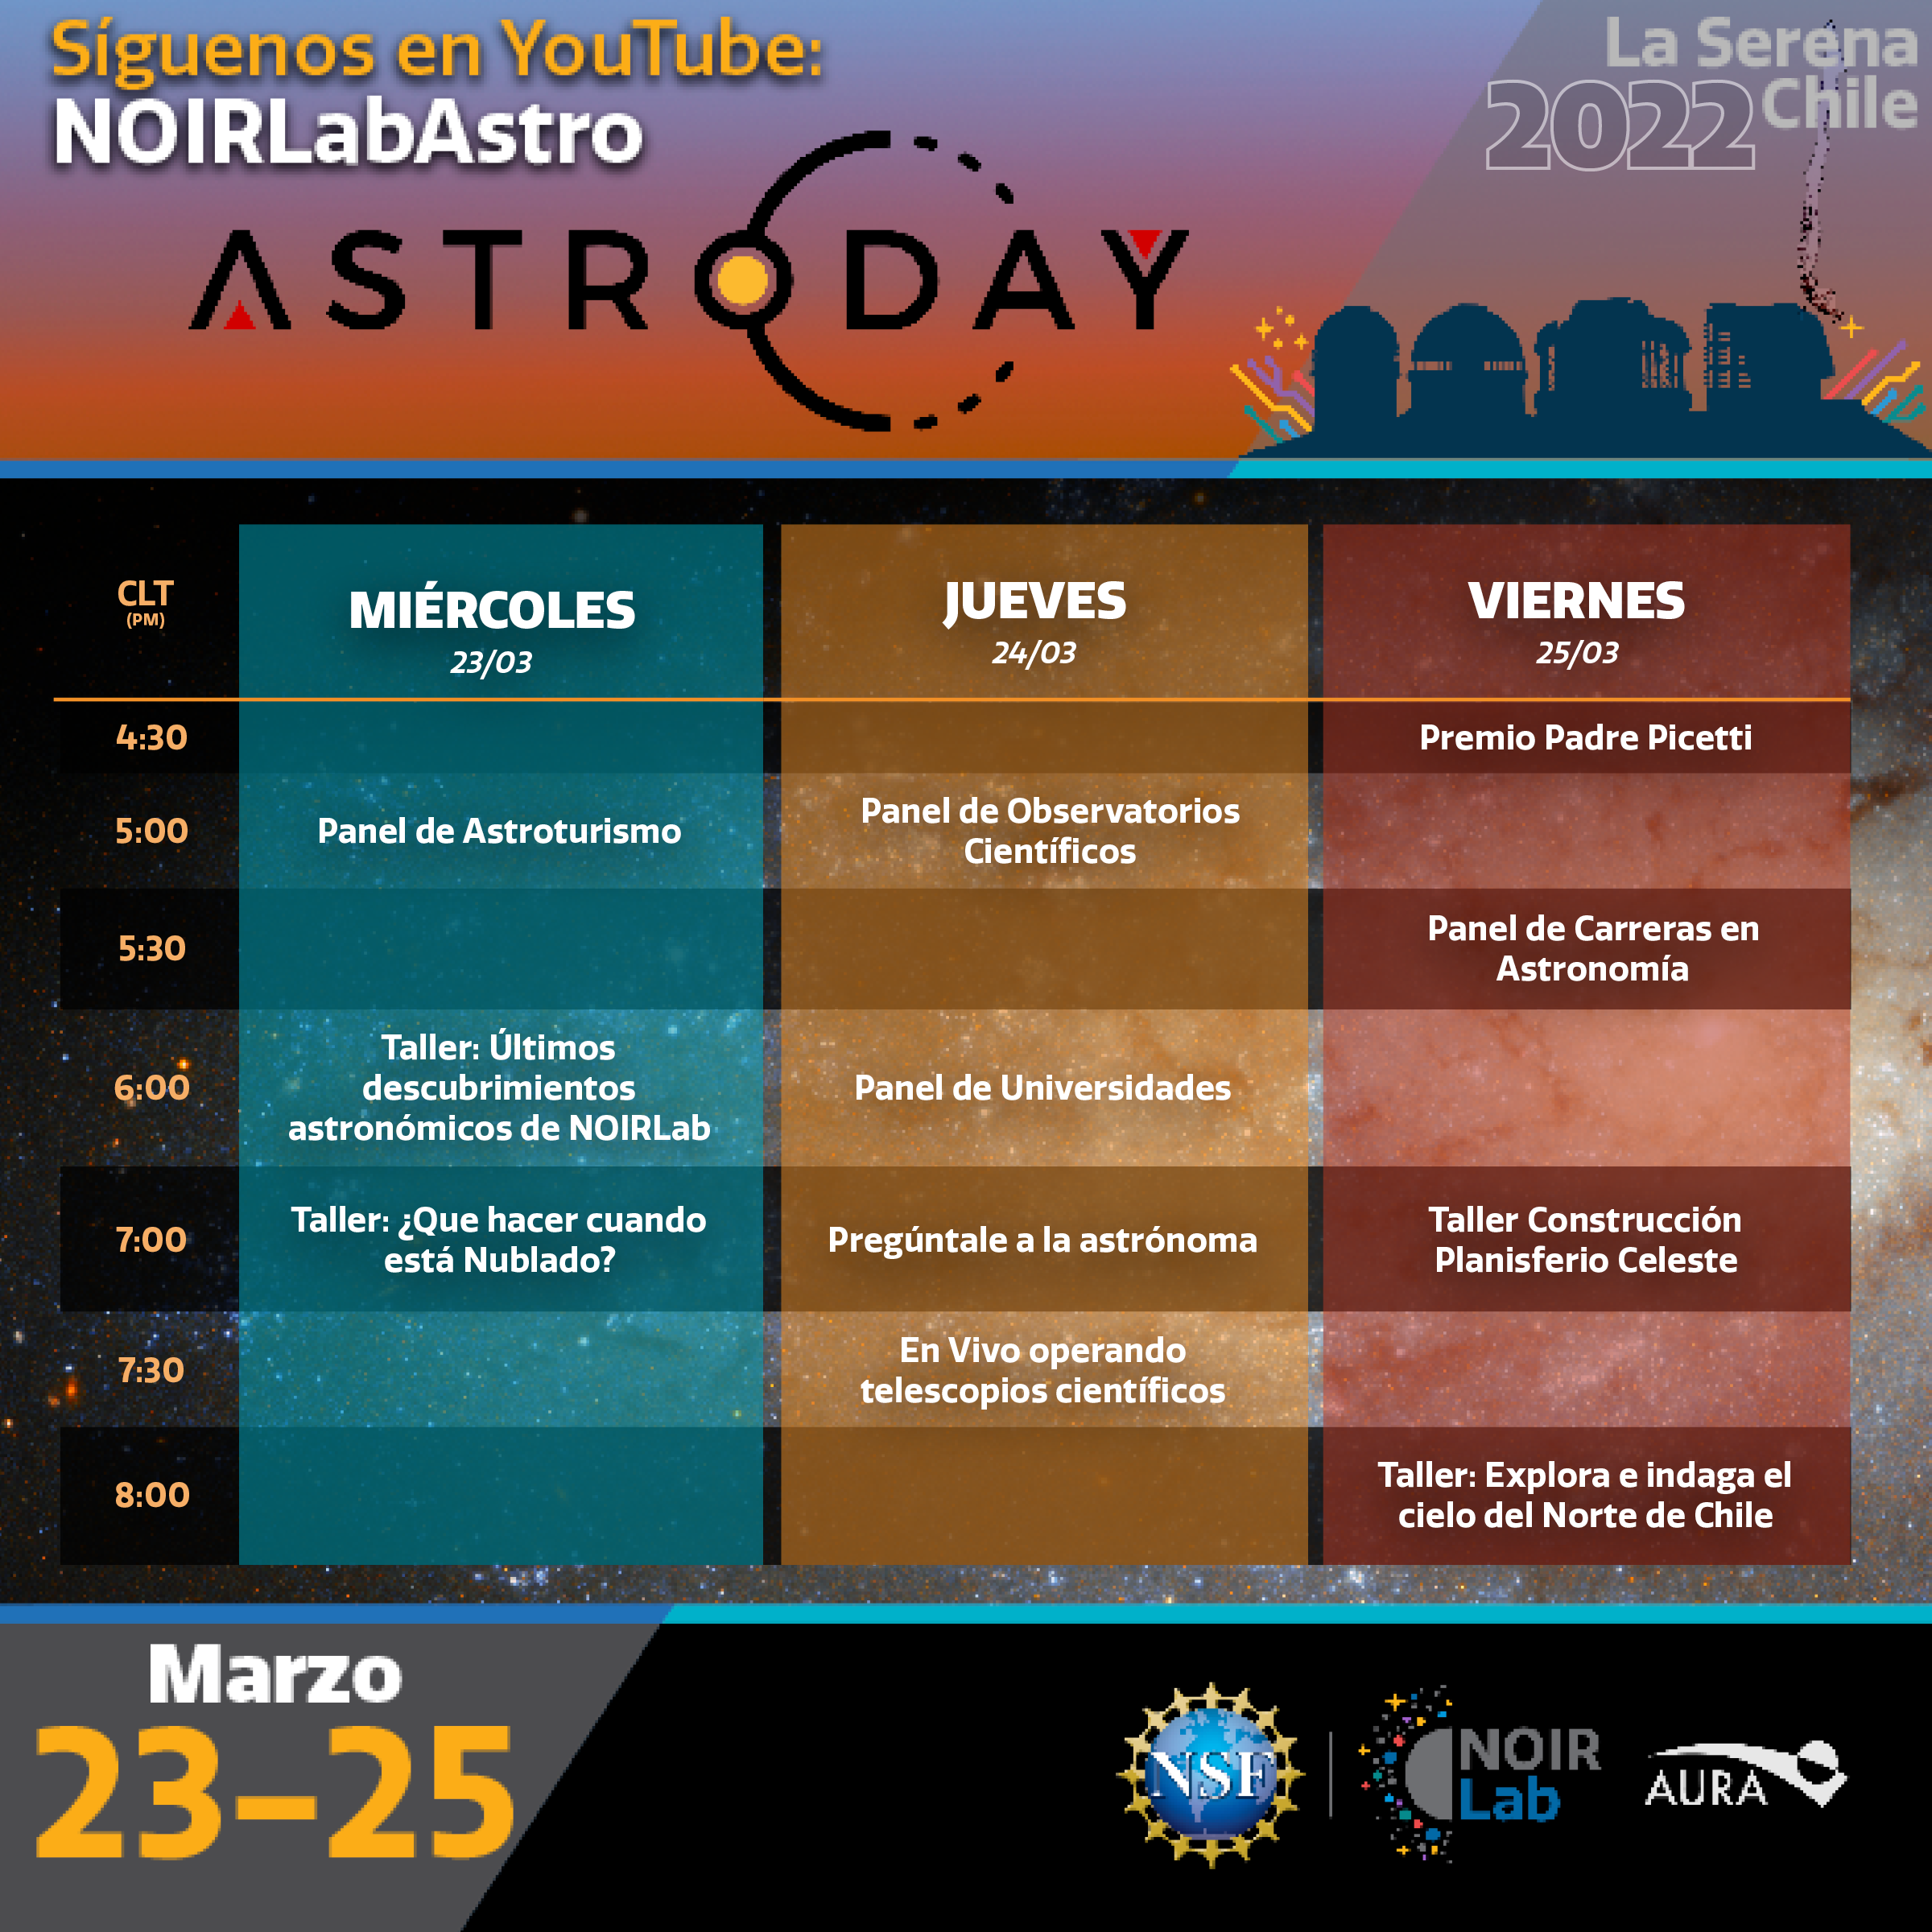

Program for AstroDay Chile 2022 (in Spanish)

Program for AstroDay Chile 2022 (in Spanish).

Credit: NOIRLab/NSF/AURA